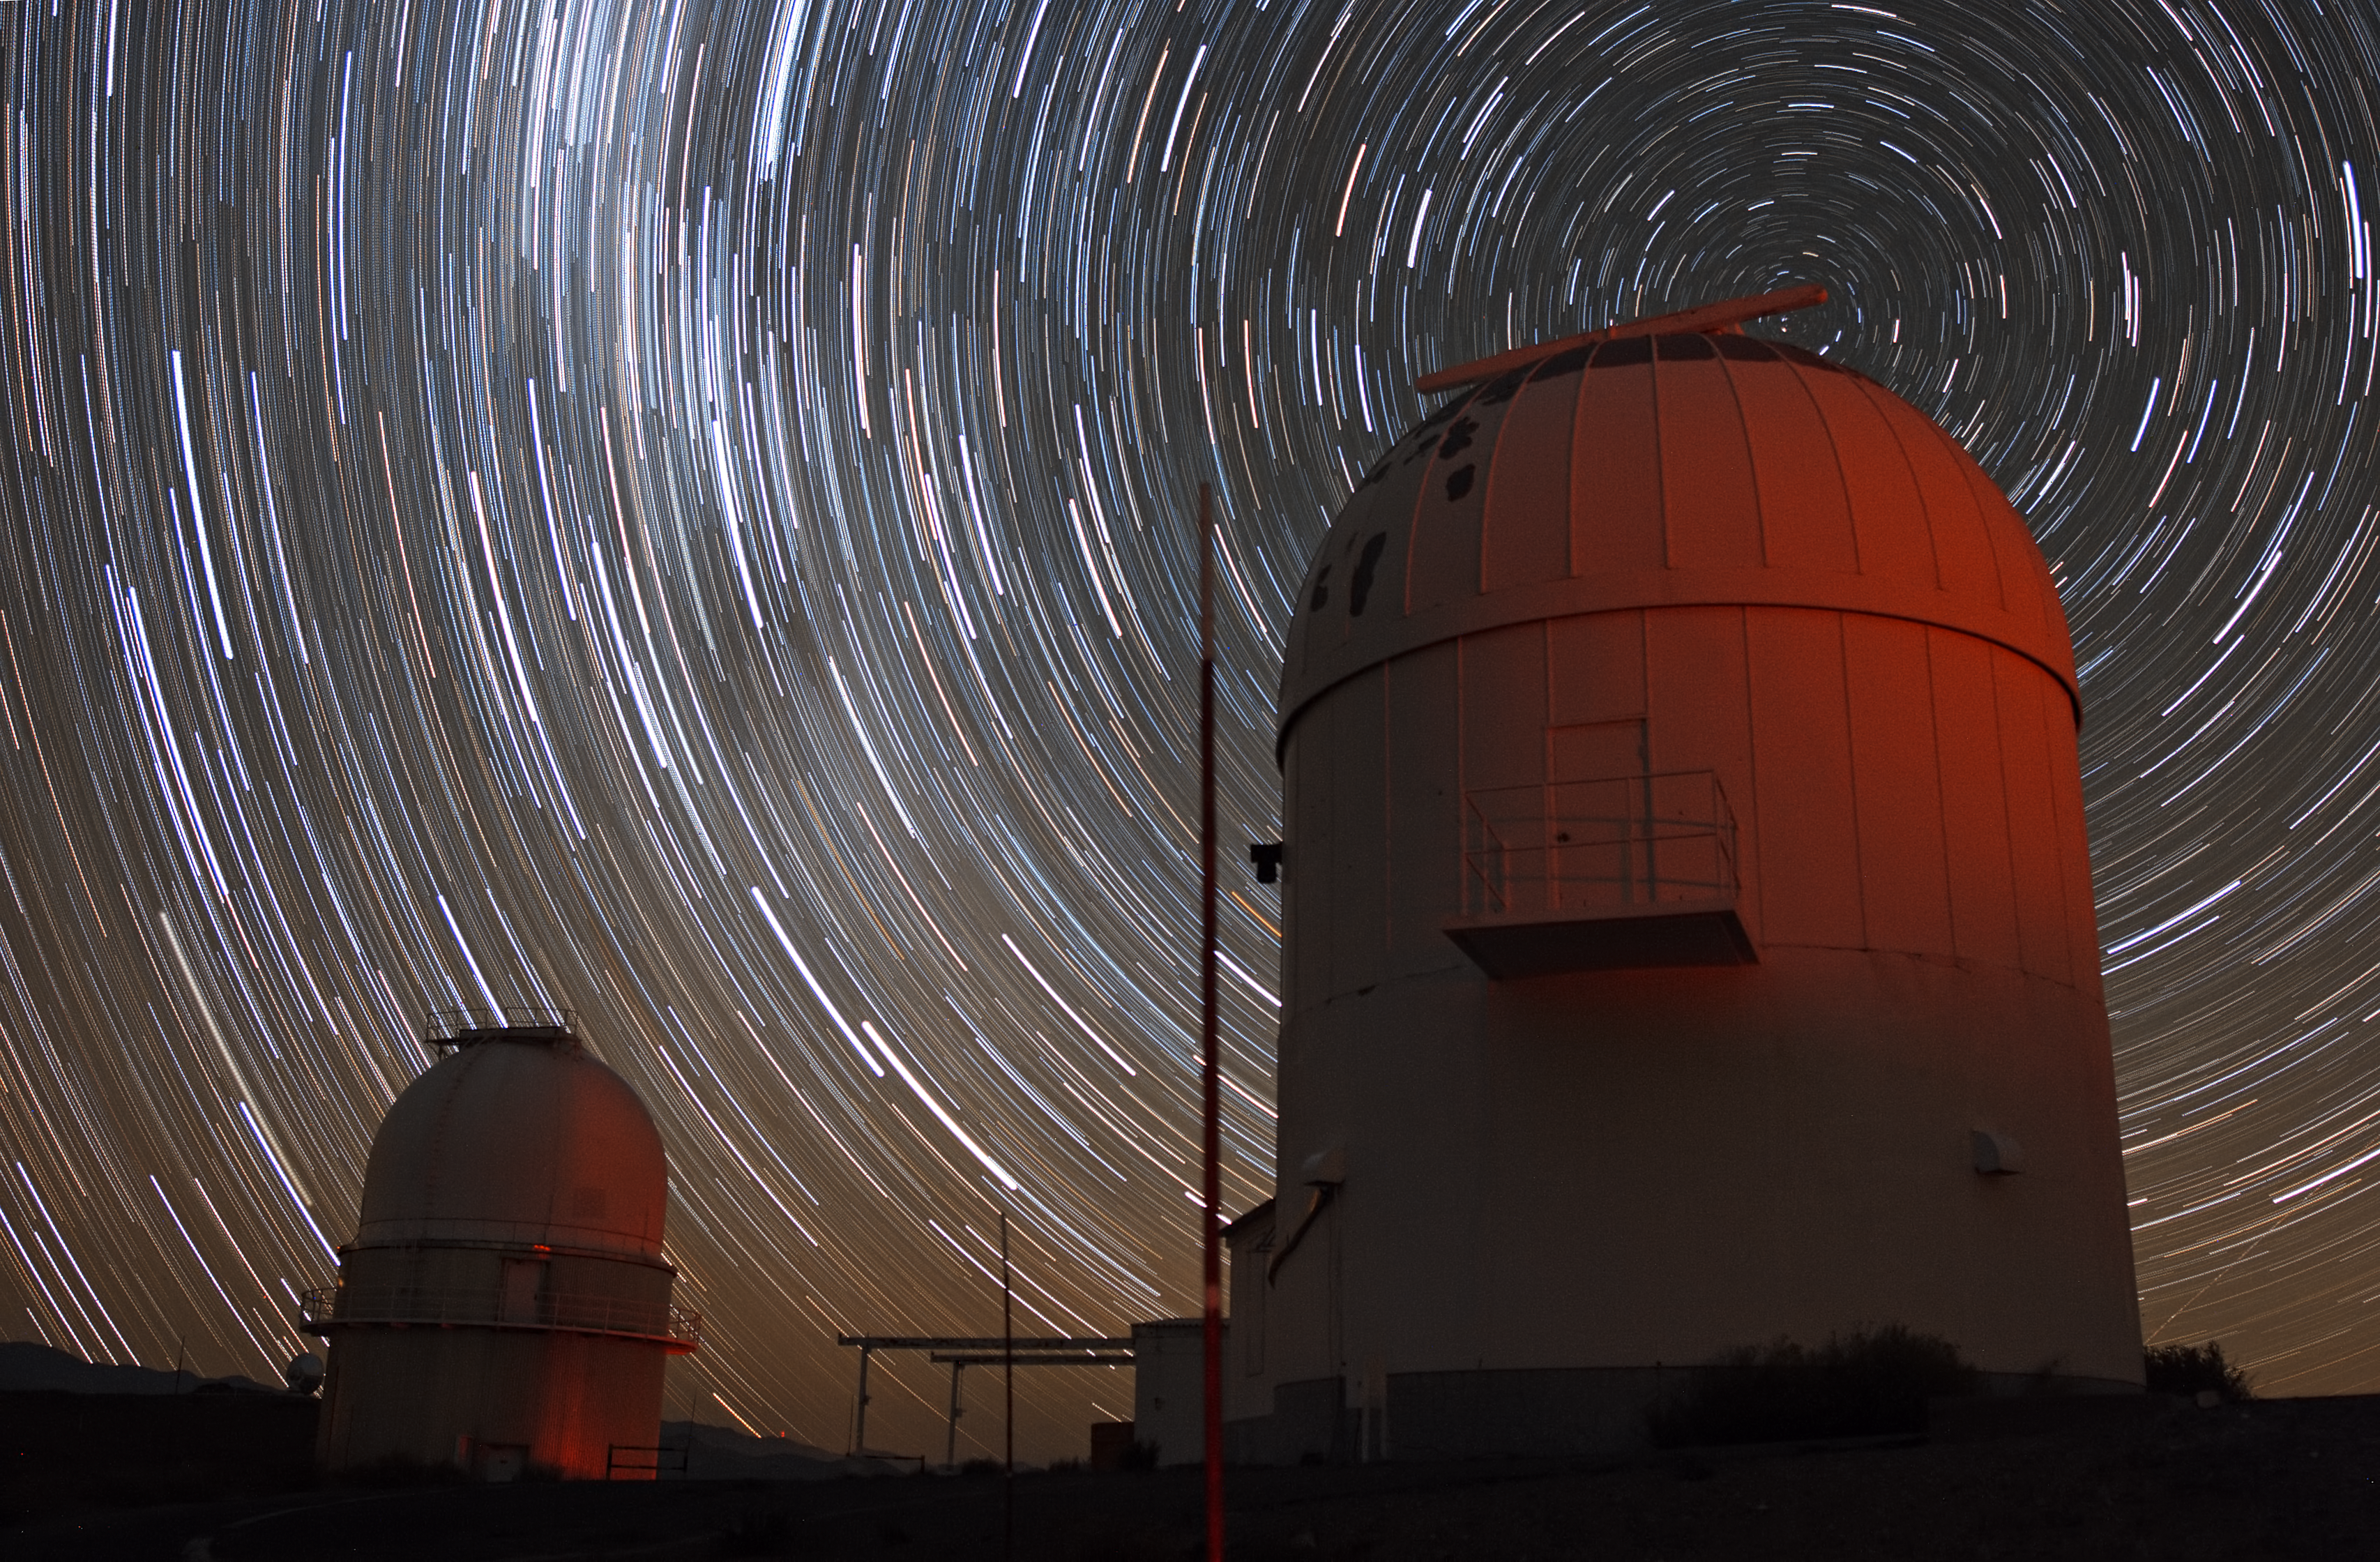

Stars trails over La Silla

A long series of exposure at night captures these impressive star trails over ESO’s La Silla observatory. The stars appear as trails because of the apparent motion of the sky, which is, in fact, due to the rotation of the Earth on its own axis. The picture is taken looking toward the south. The celestial south pole is visible on the right, above the dome of the telescope seen in the foreground. The lighter area on the left is the diffuse glow of the Large and the Small Magellanic Clouds, two irregular galaxies which are neighbours of our Milky Way galaxy.

Credit: ESO/J. Pérez